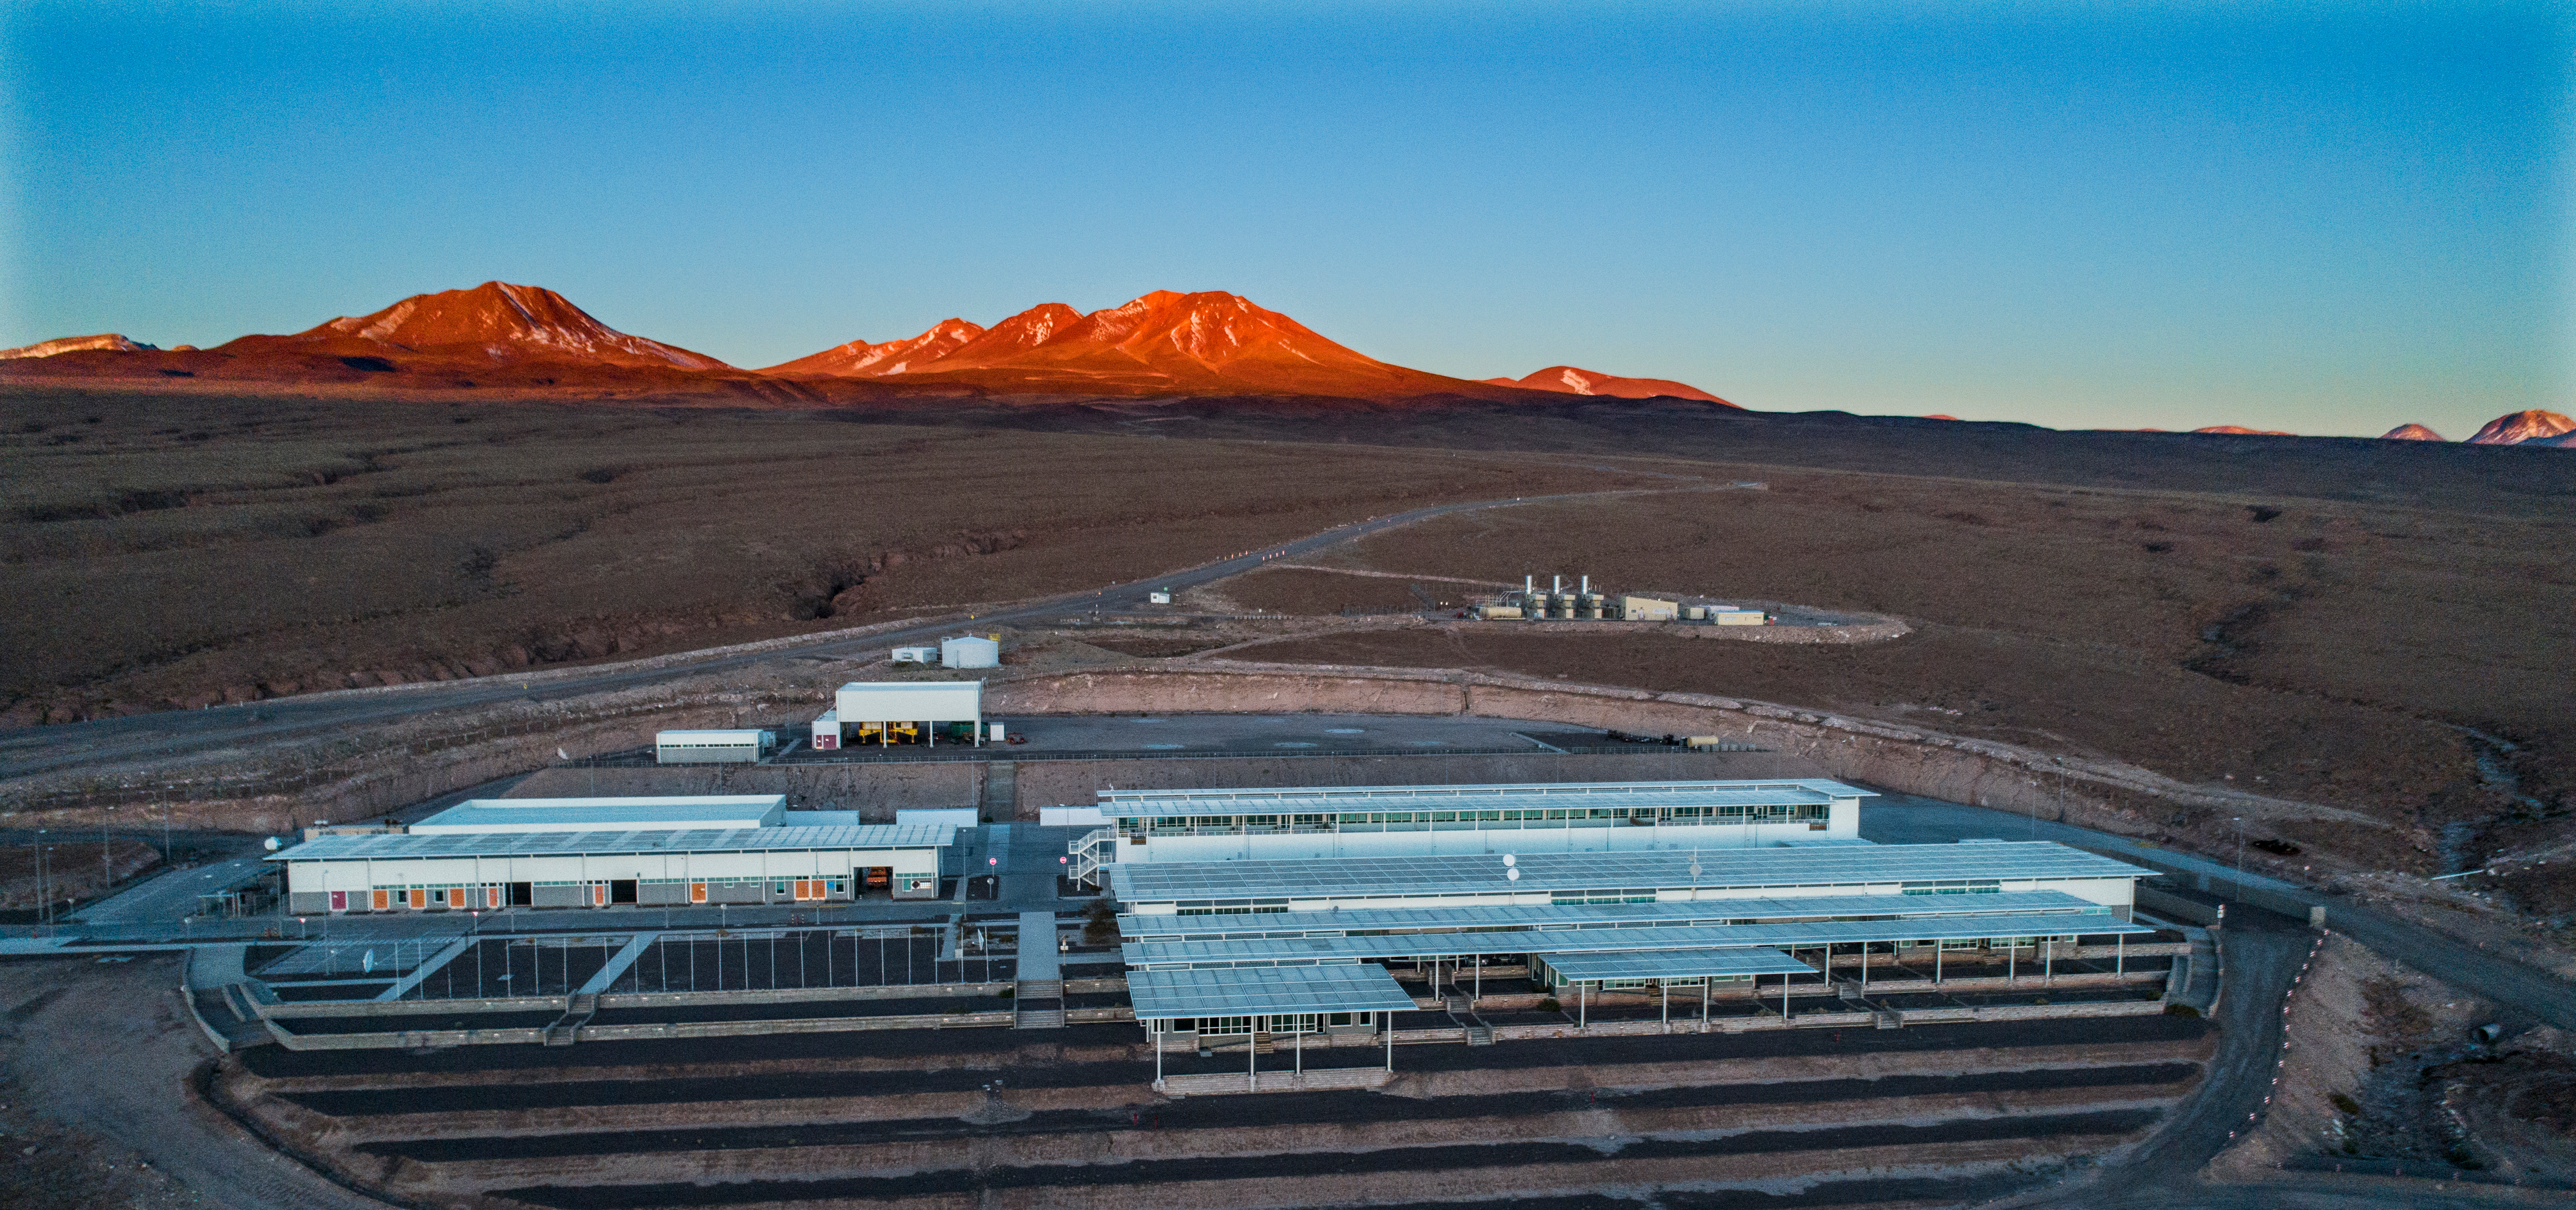

ALMA shutdown due to the Covid-19 pandemic in 2020

ALMA shutdown due to the Covid-19 pandemic in 2020. A Caretaking Team was in charge of guarding the observatory. A drone registered this images, accounting for the solitude of the ALMA base camp (OSF) and the antennas in the Chajnantor Plateau.

Credit: Ariel Marinkovic – X-CAM-ALMA (ESO/NAOJ/NRAO)